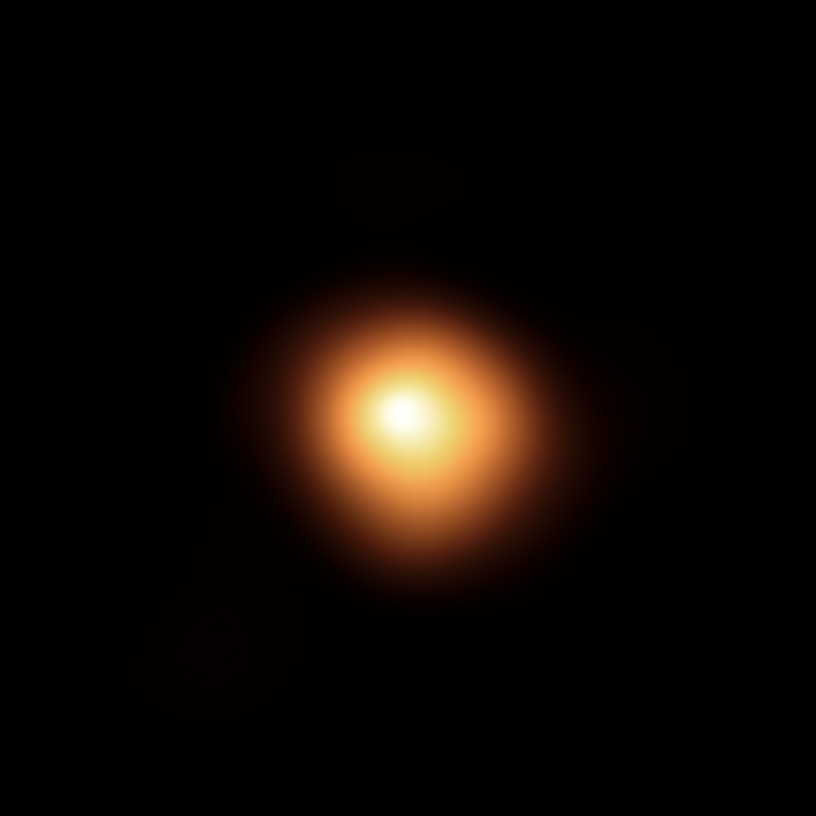

SPHERE’s view of Betelgeuse in January 2019

The red supergiant star Betelgeuse, in the constellation of Orion, has been undergoing unprecedented dimming. This stunning image of the star’s surface was taken with the SPHERE instrument on ESO’s Very Large Telescope in January 2019, before the star started to dim. When compared with the image taken in December 2019, it shows how much the star has faded and how its apparent shape has changed.

Credit: ESO/M. Montargès et al.